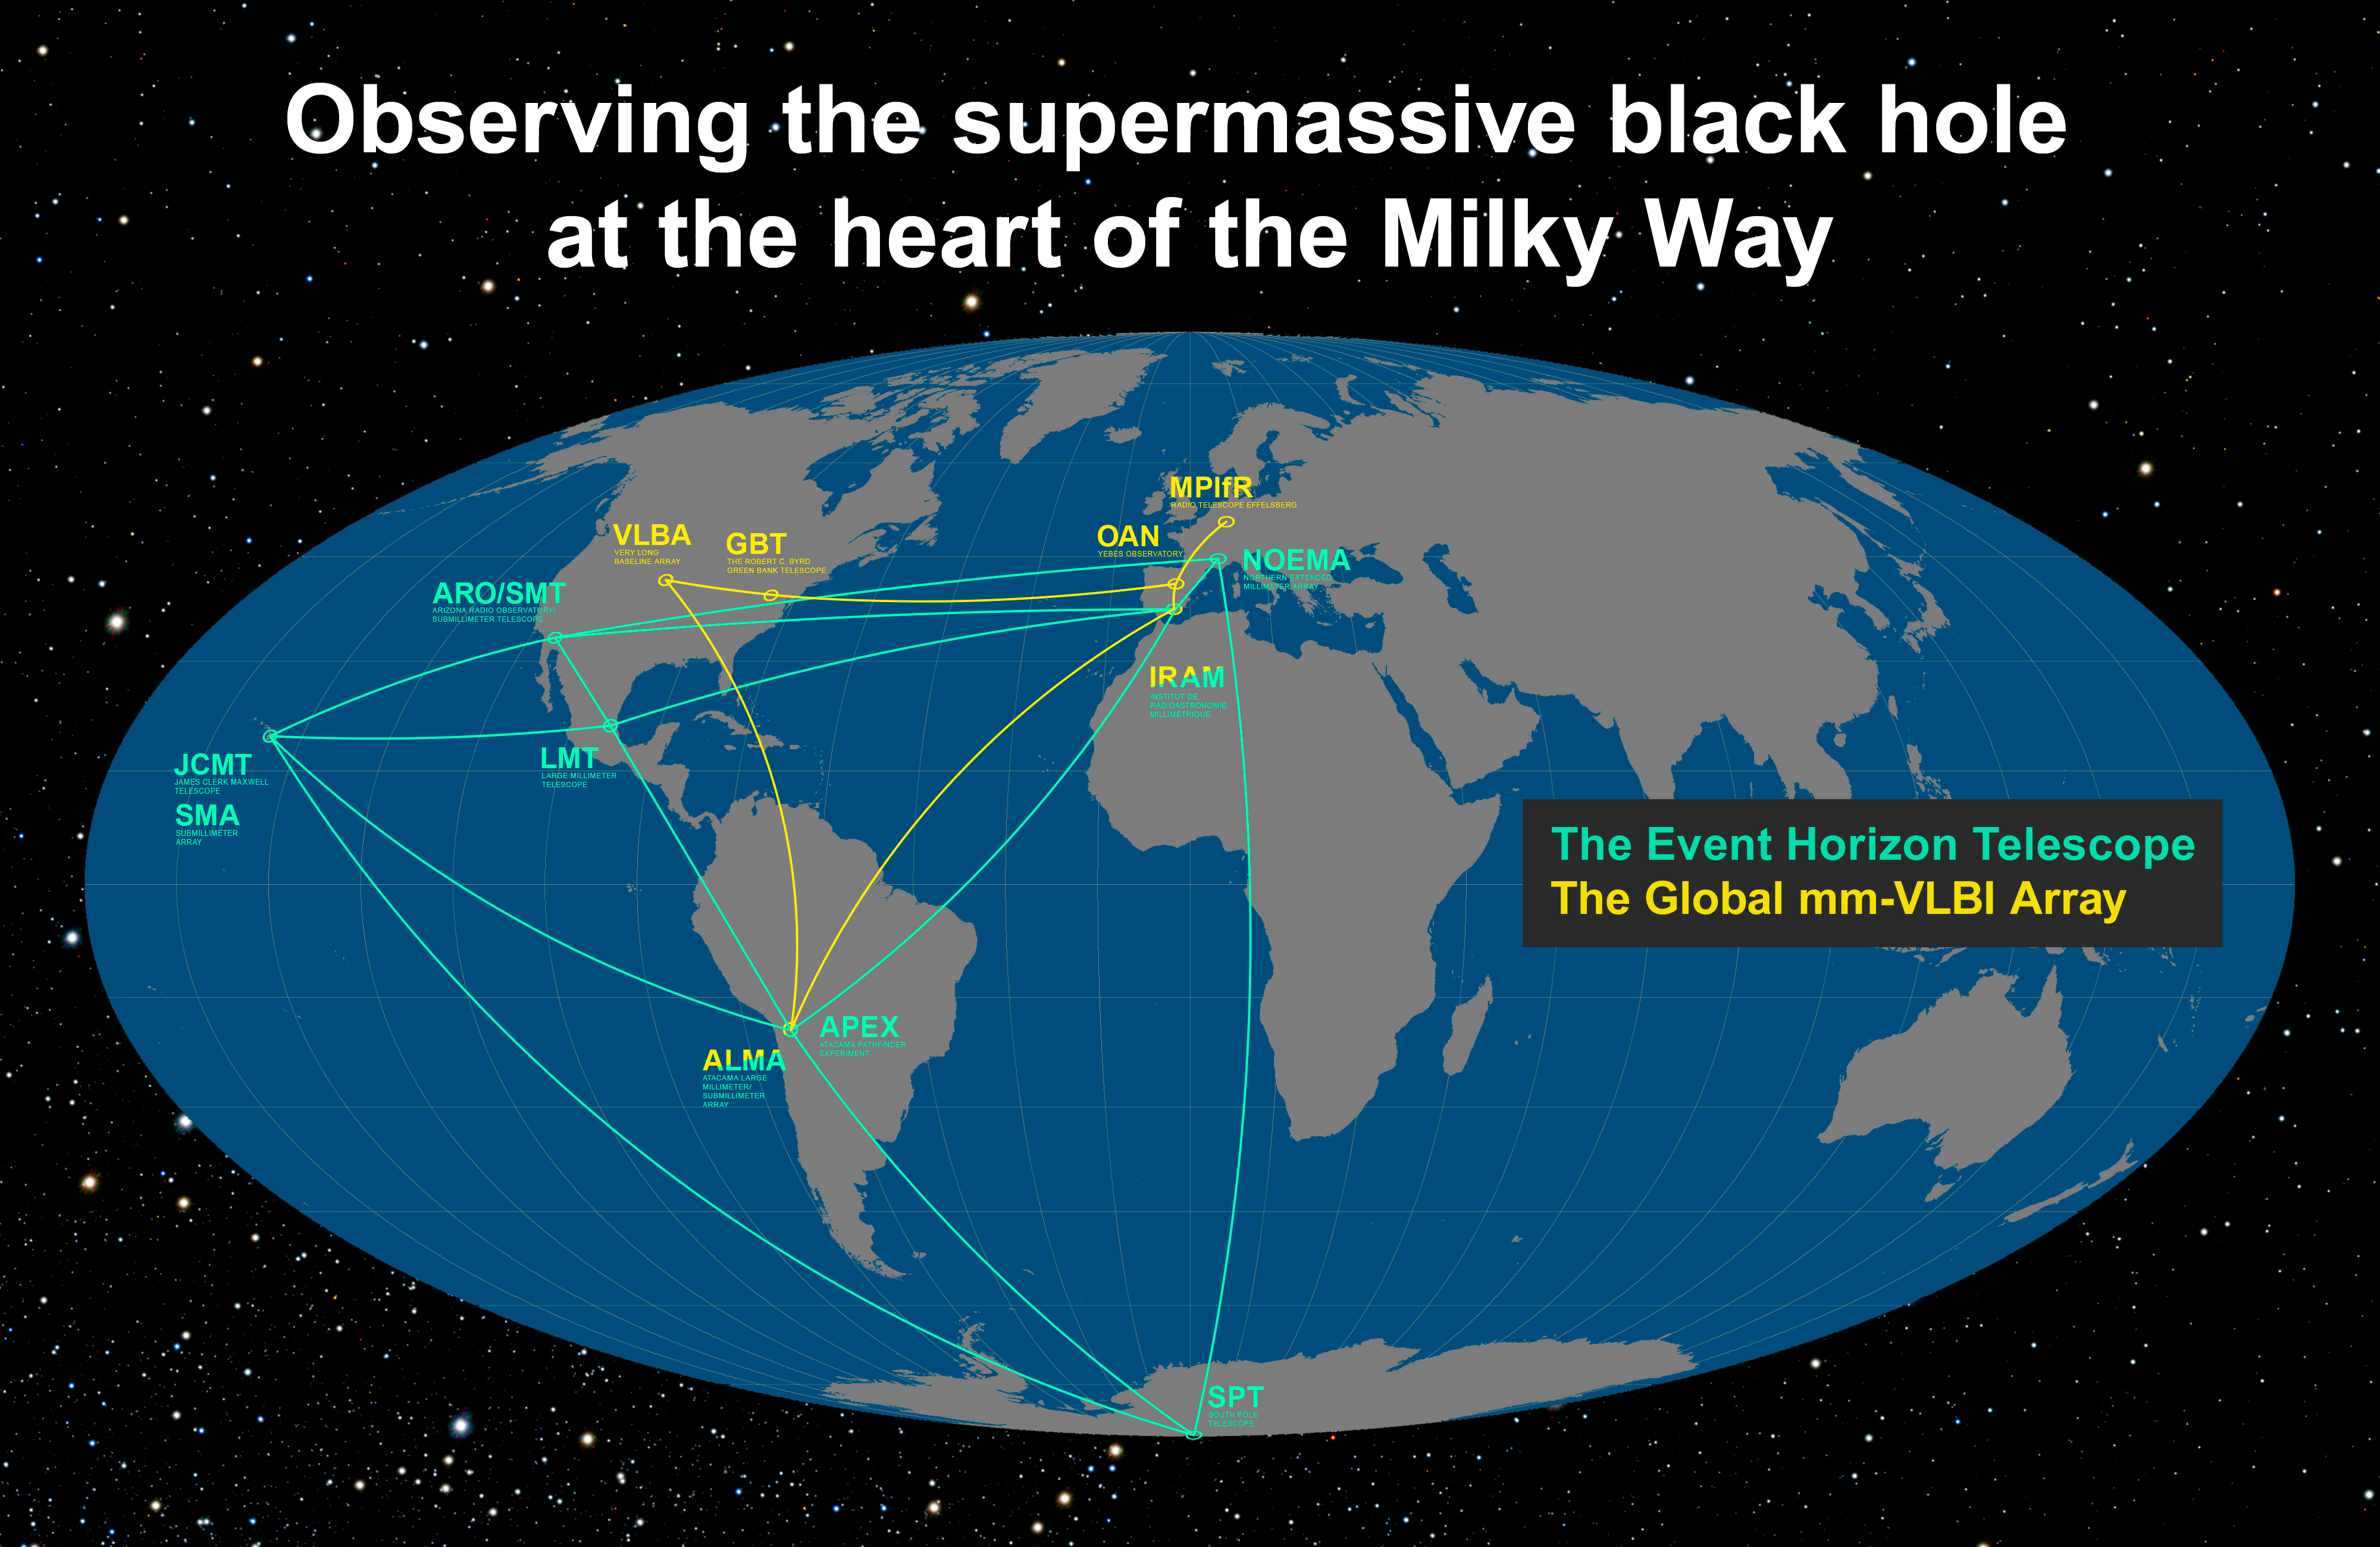

The Event Horizon Telescope and Global mm-VLBI Array on the Earth (annotated)

This infographic details the locations of the participating telescopes of the Event Horizon Telescope (EHT) and the Global mm-VLBI Array (GMVA). Their goal is to image, for the very first time, the shadow of the event horizon of the supermassive black hole at the centre of the Milky Way, as well as to study the properties of the accretion and outflow around the Galactic Centre.

Credit: ESO/O. Furtak